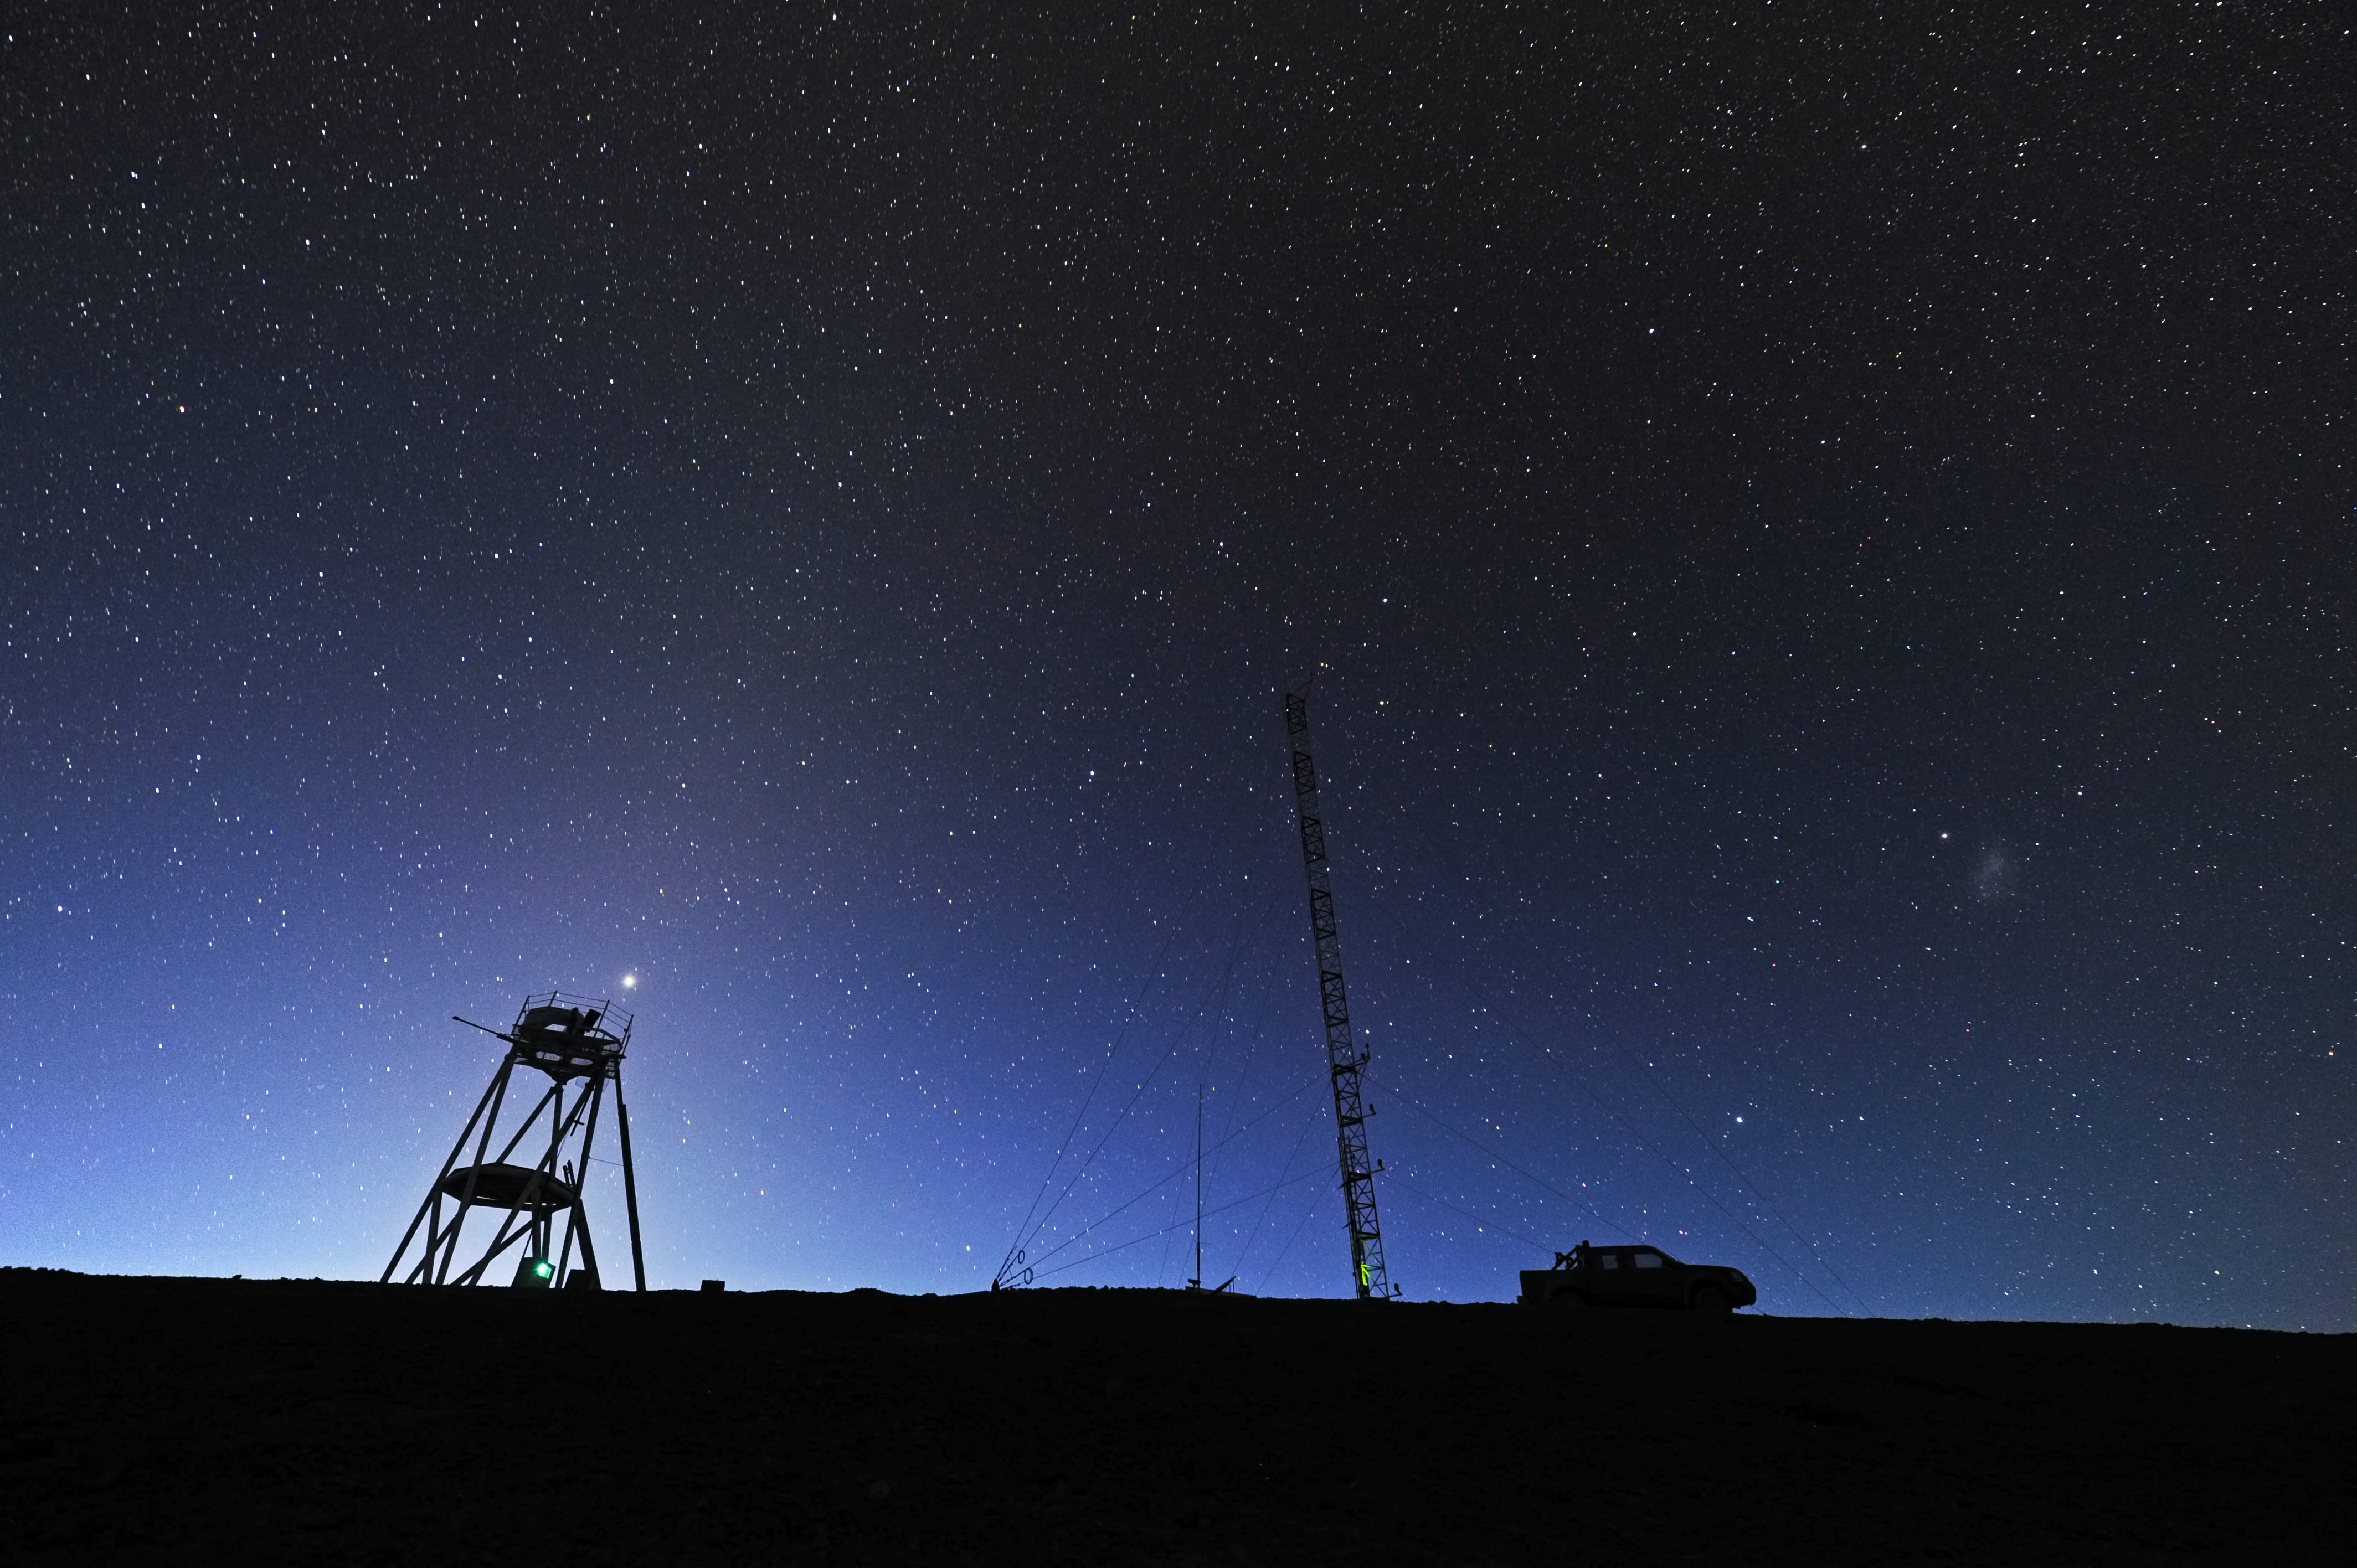

Cerro Armazones at dawn

This image shows dawn at Cerro Armazones, site of the future Extremely Large Telescope.

Credit: ESO/S. Brunier